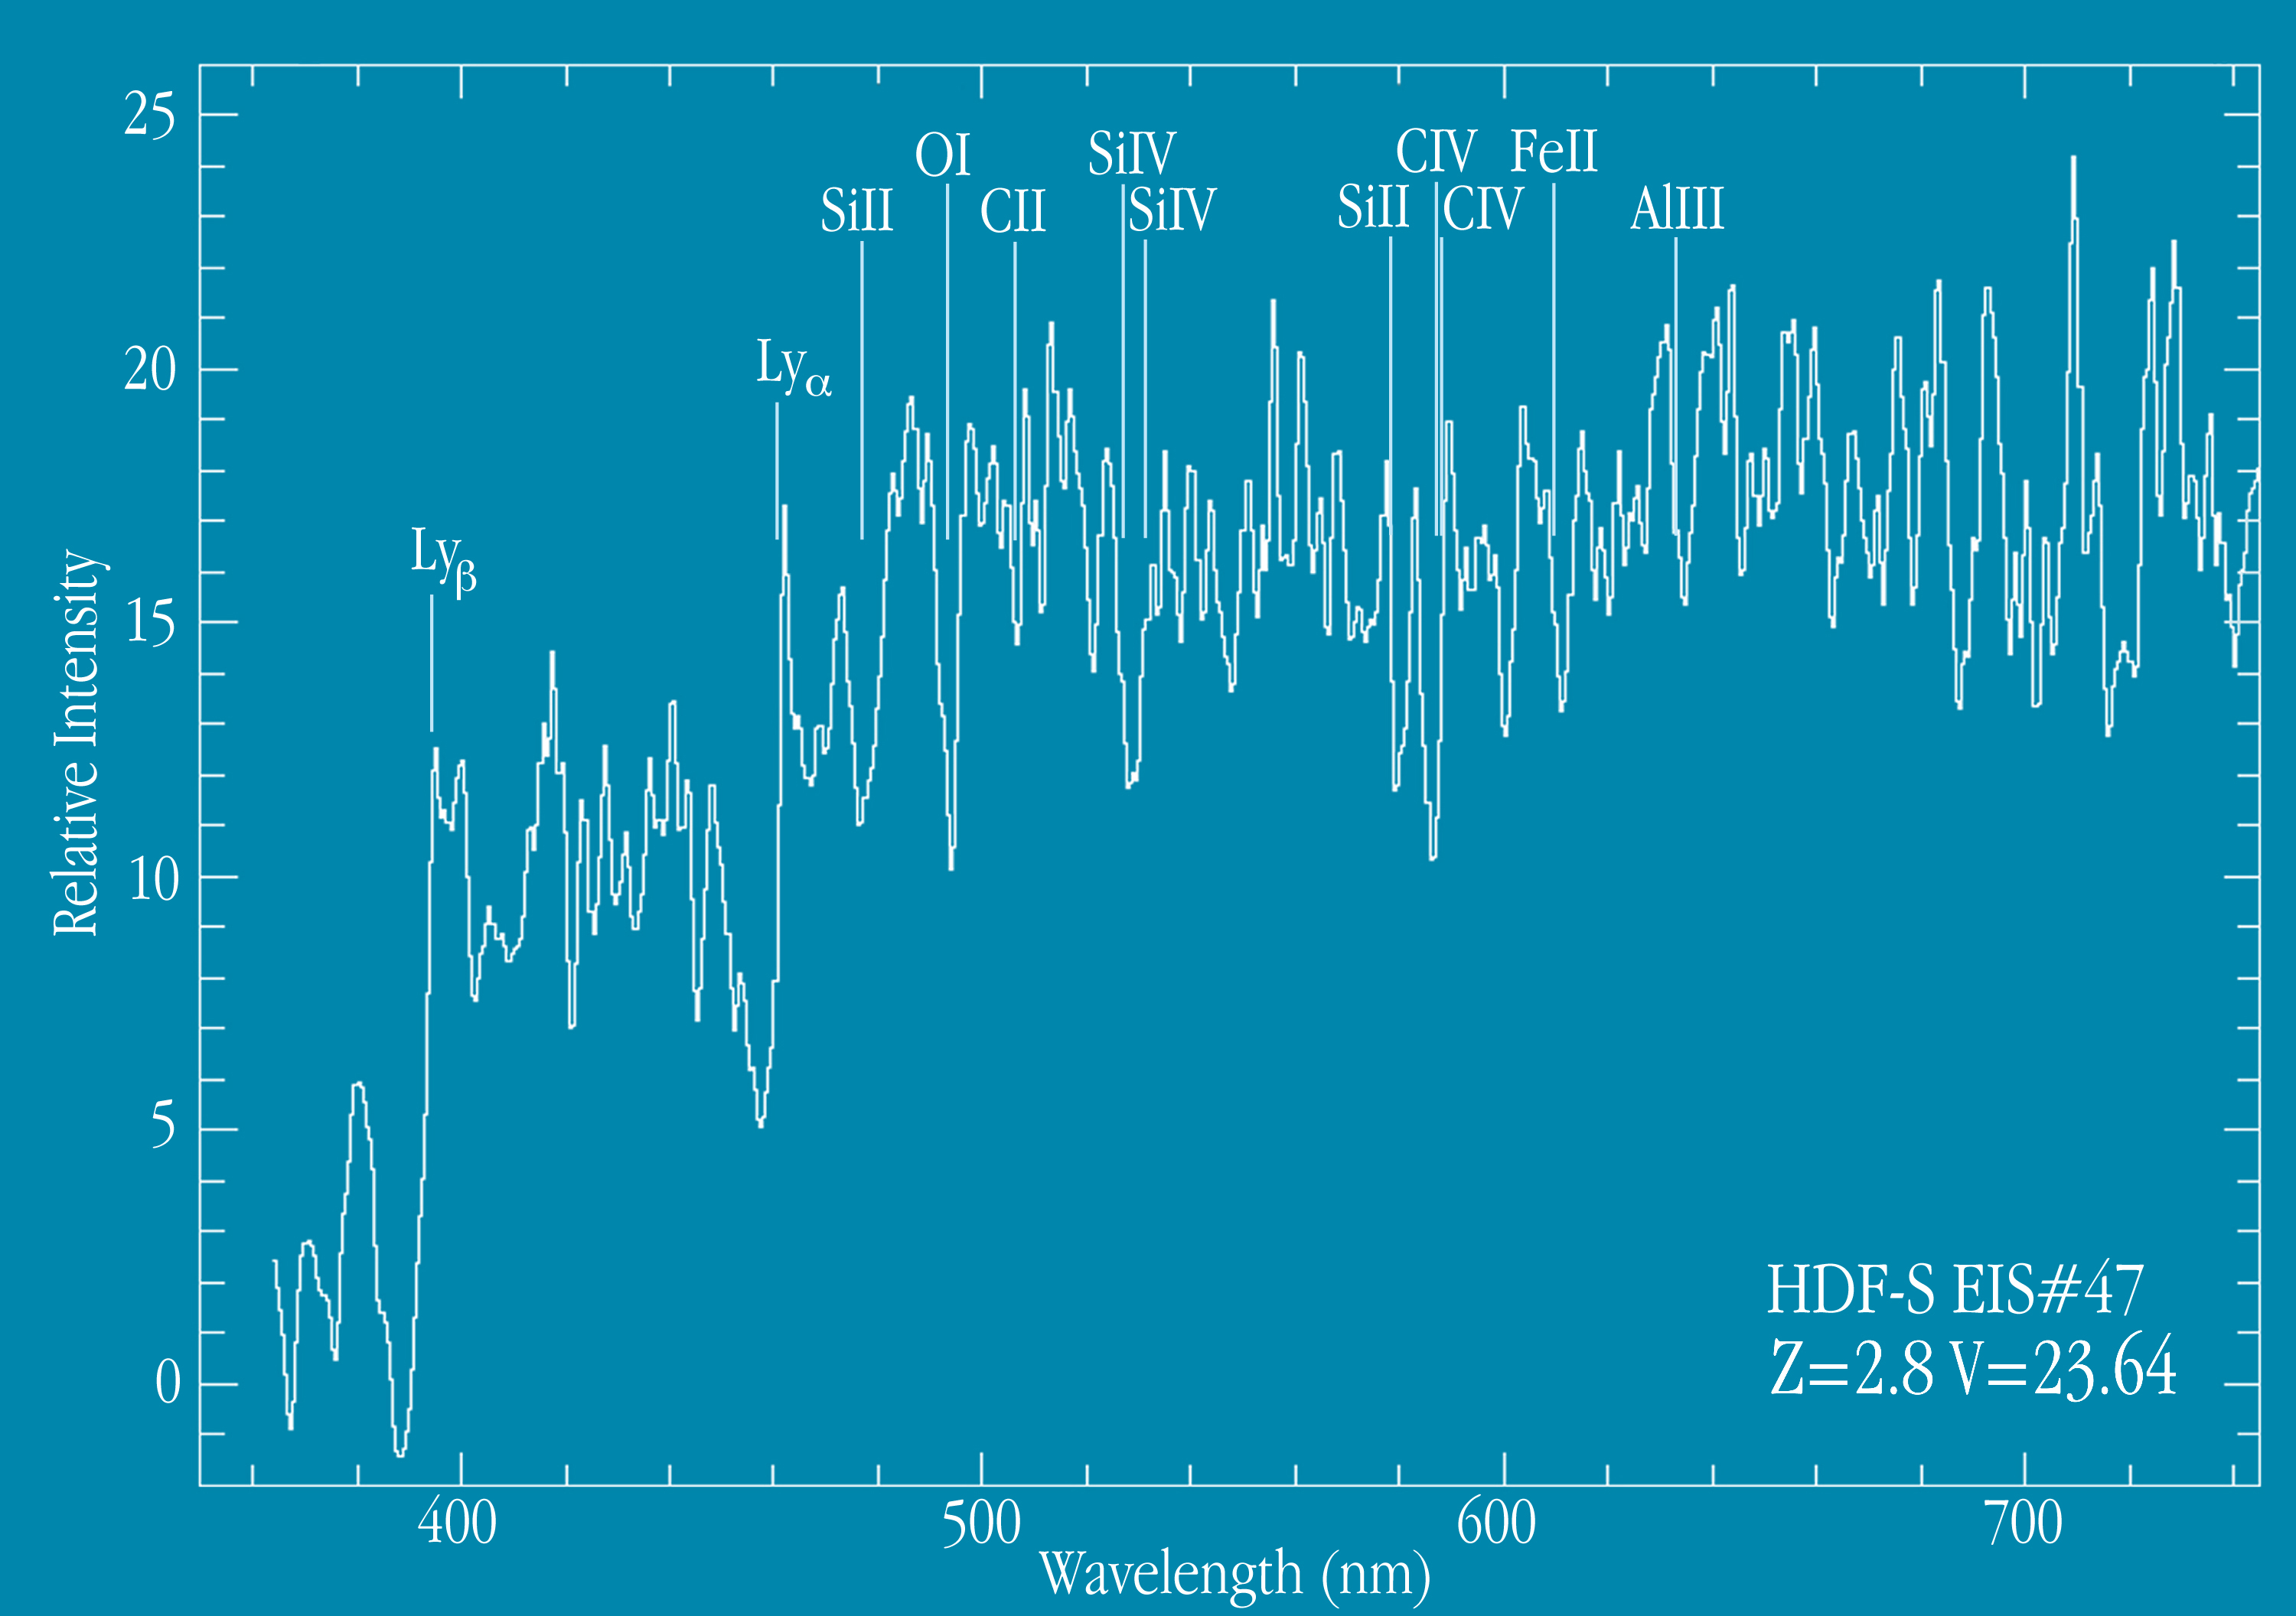

Spectrum of distant galaxy EIS 47

Spectrum of the distant galaxy EIS 47 . The positions of several absorption lines are marked. This spectrum represents a total exposure of 3 hours with FORS1 at the VLT UT1.

Credit: ESO